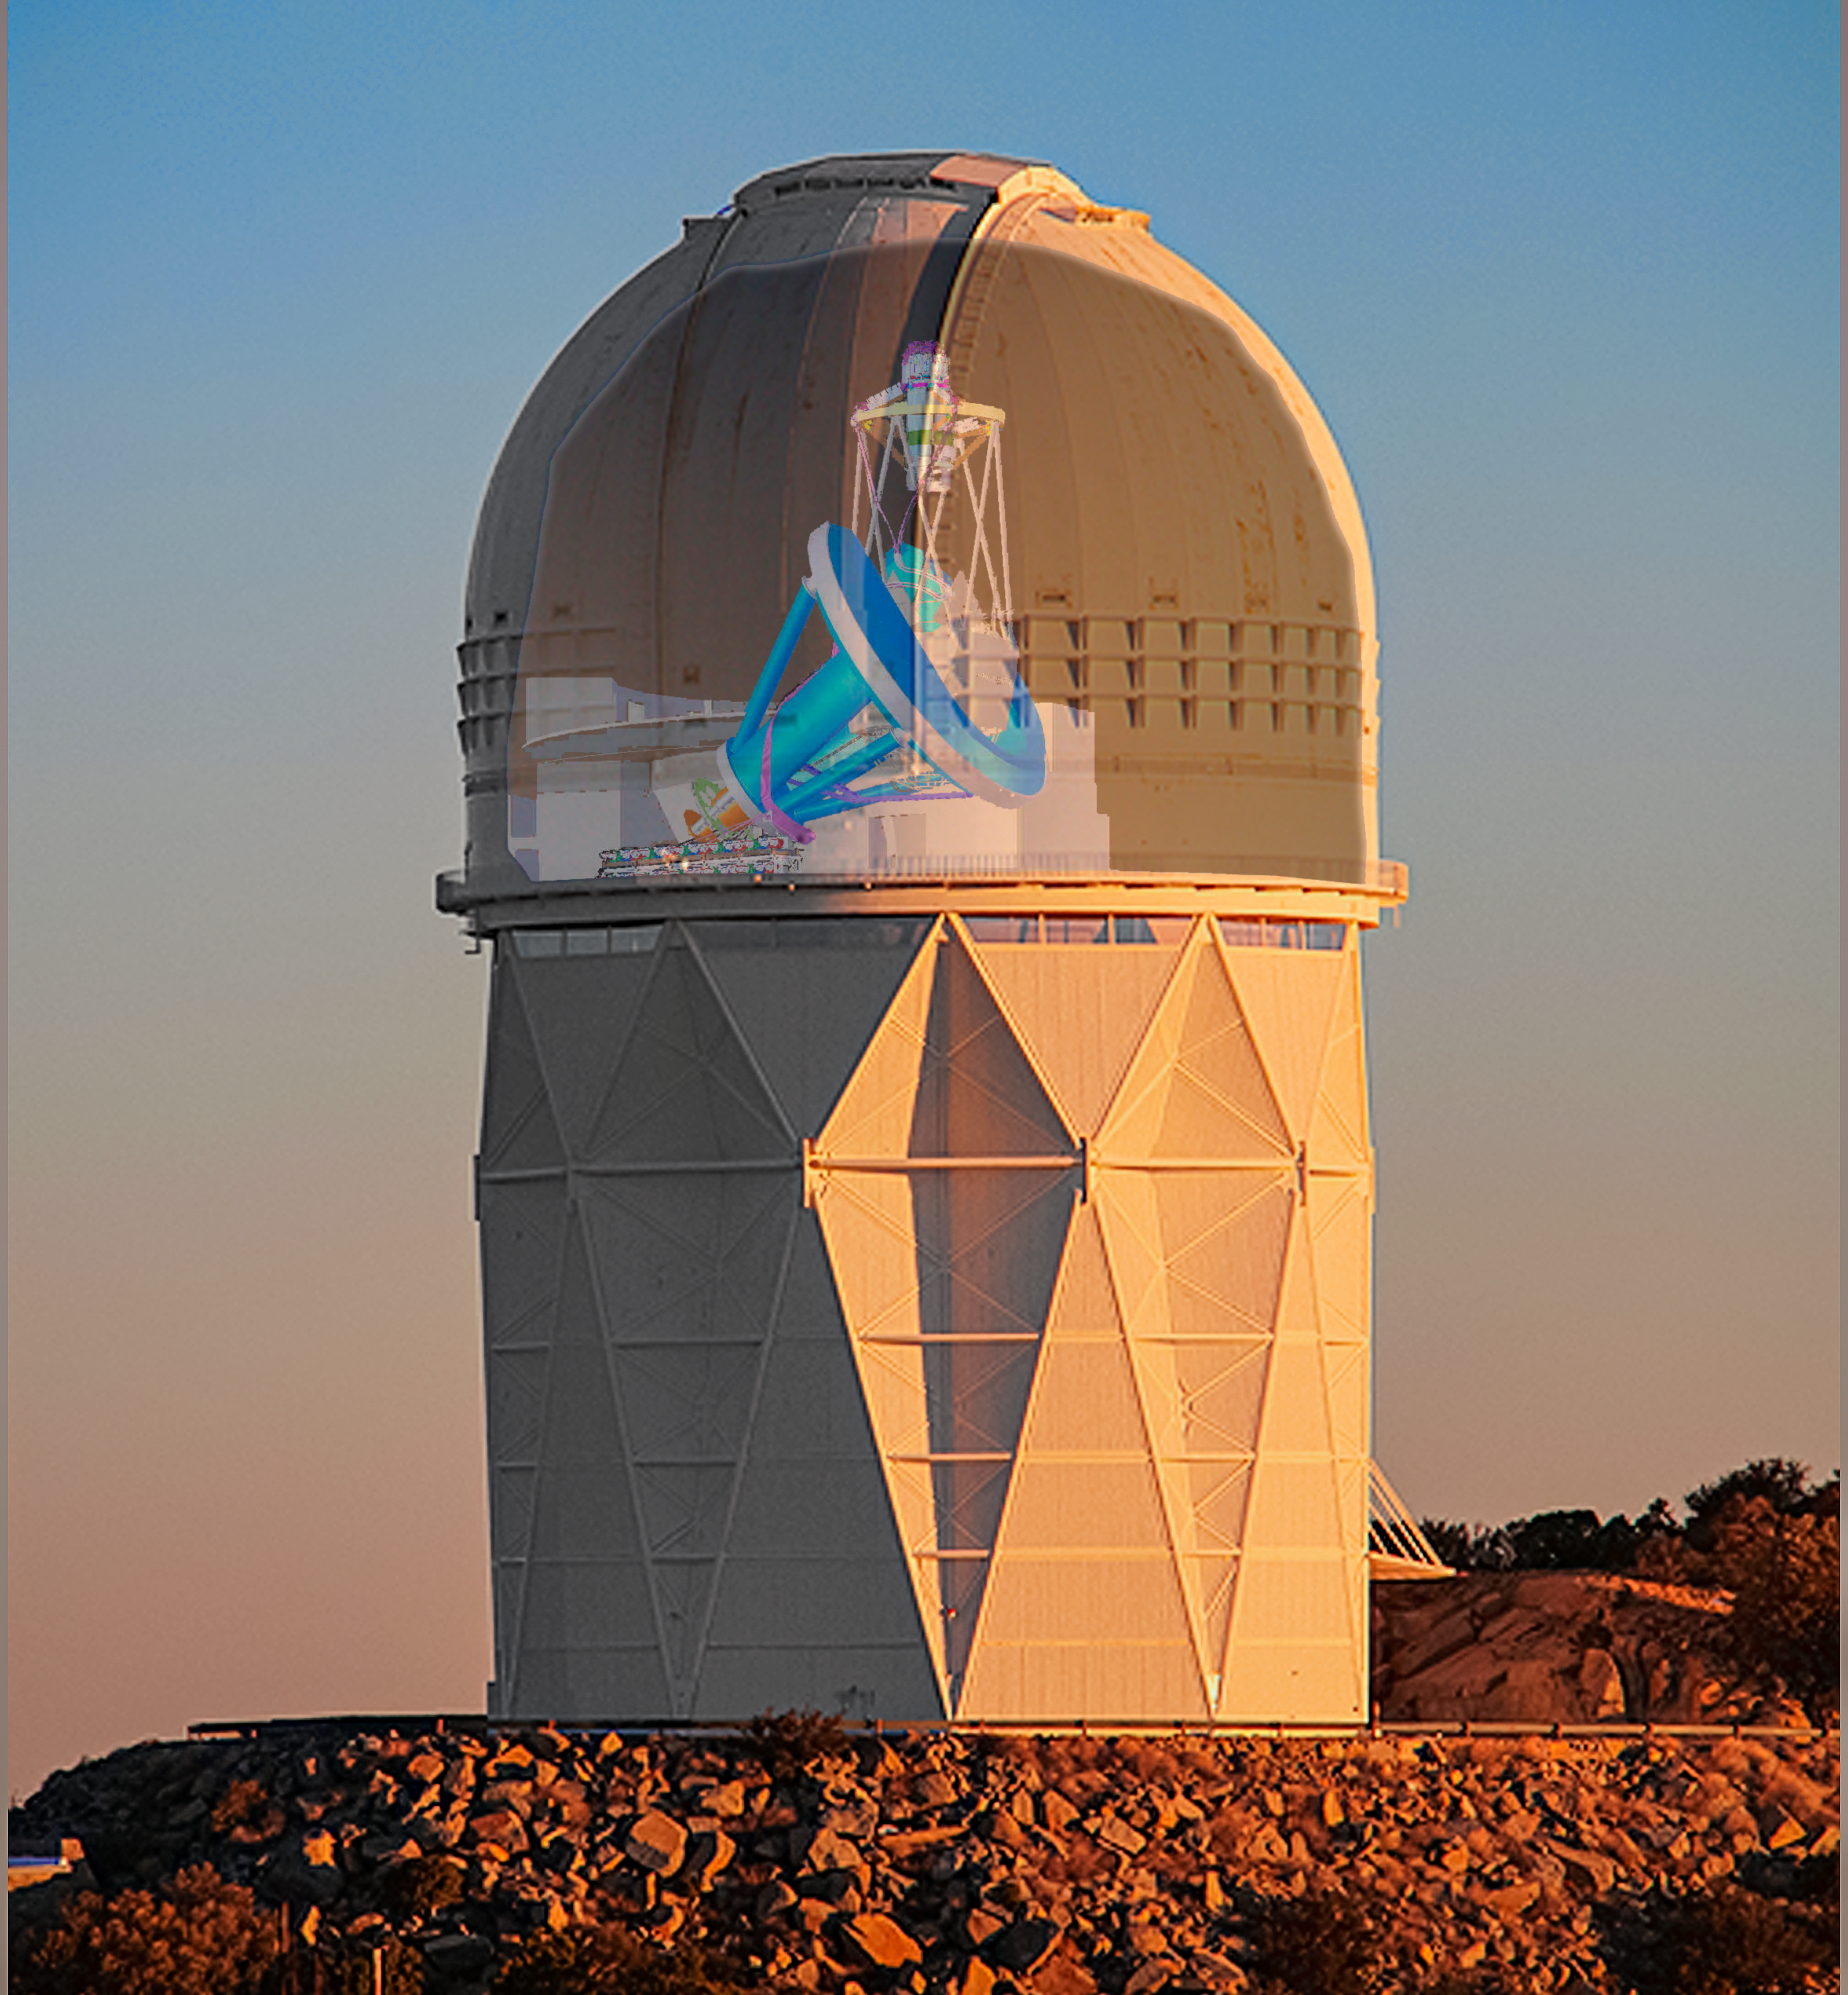

DESI crossfade 3

DESI in the dome of the Nicholas U. Mayall 4-meter Telescope at the Kitt Peak National Observatory.

Credit: Lawrence Berkeley National Lab/KPNO/NOIRLab/NSF/AURA